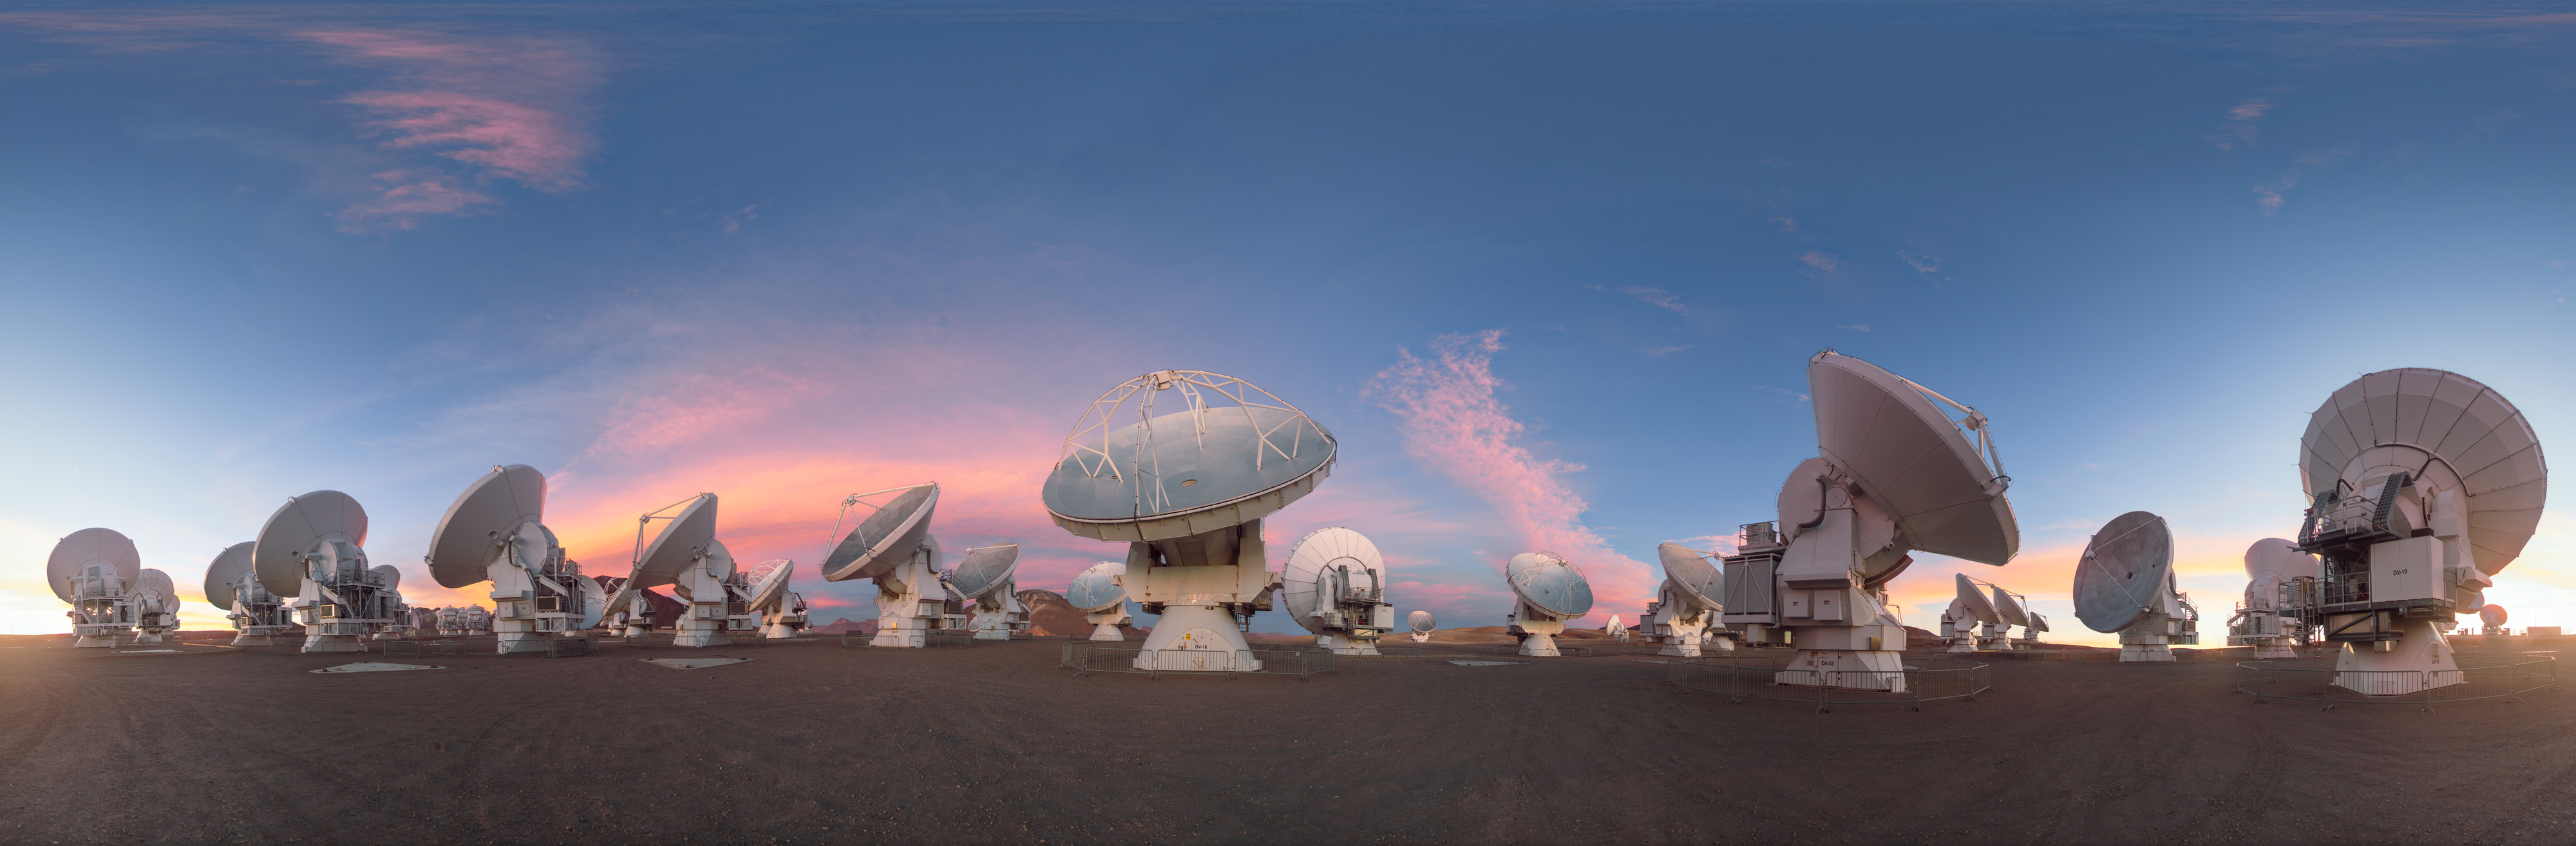

Dusky light on the ALMA antennas

This lovely equirectangular panorama captures the ALMA telescope as dusk begins to fall, turning the sky a into a bright palette of colour. ALMA may not look like a single telescope, but this battalion of high-precision antennas work together to observe the coolest components of the universe.

Credit: P. Horálek/ESO